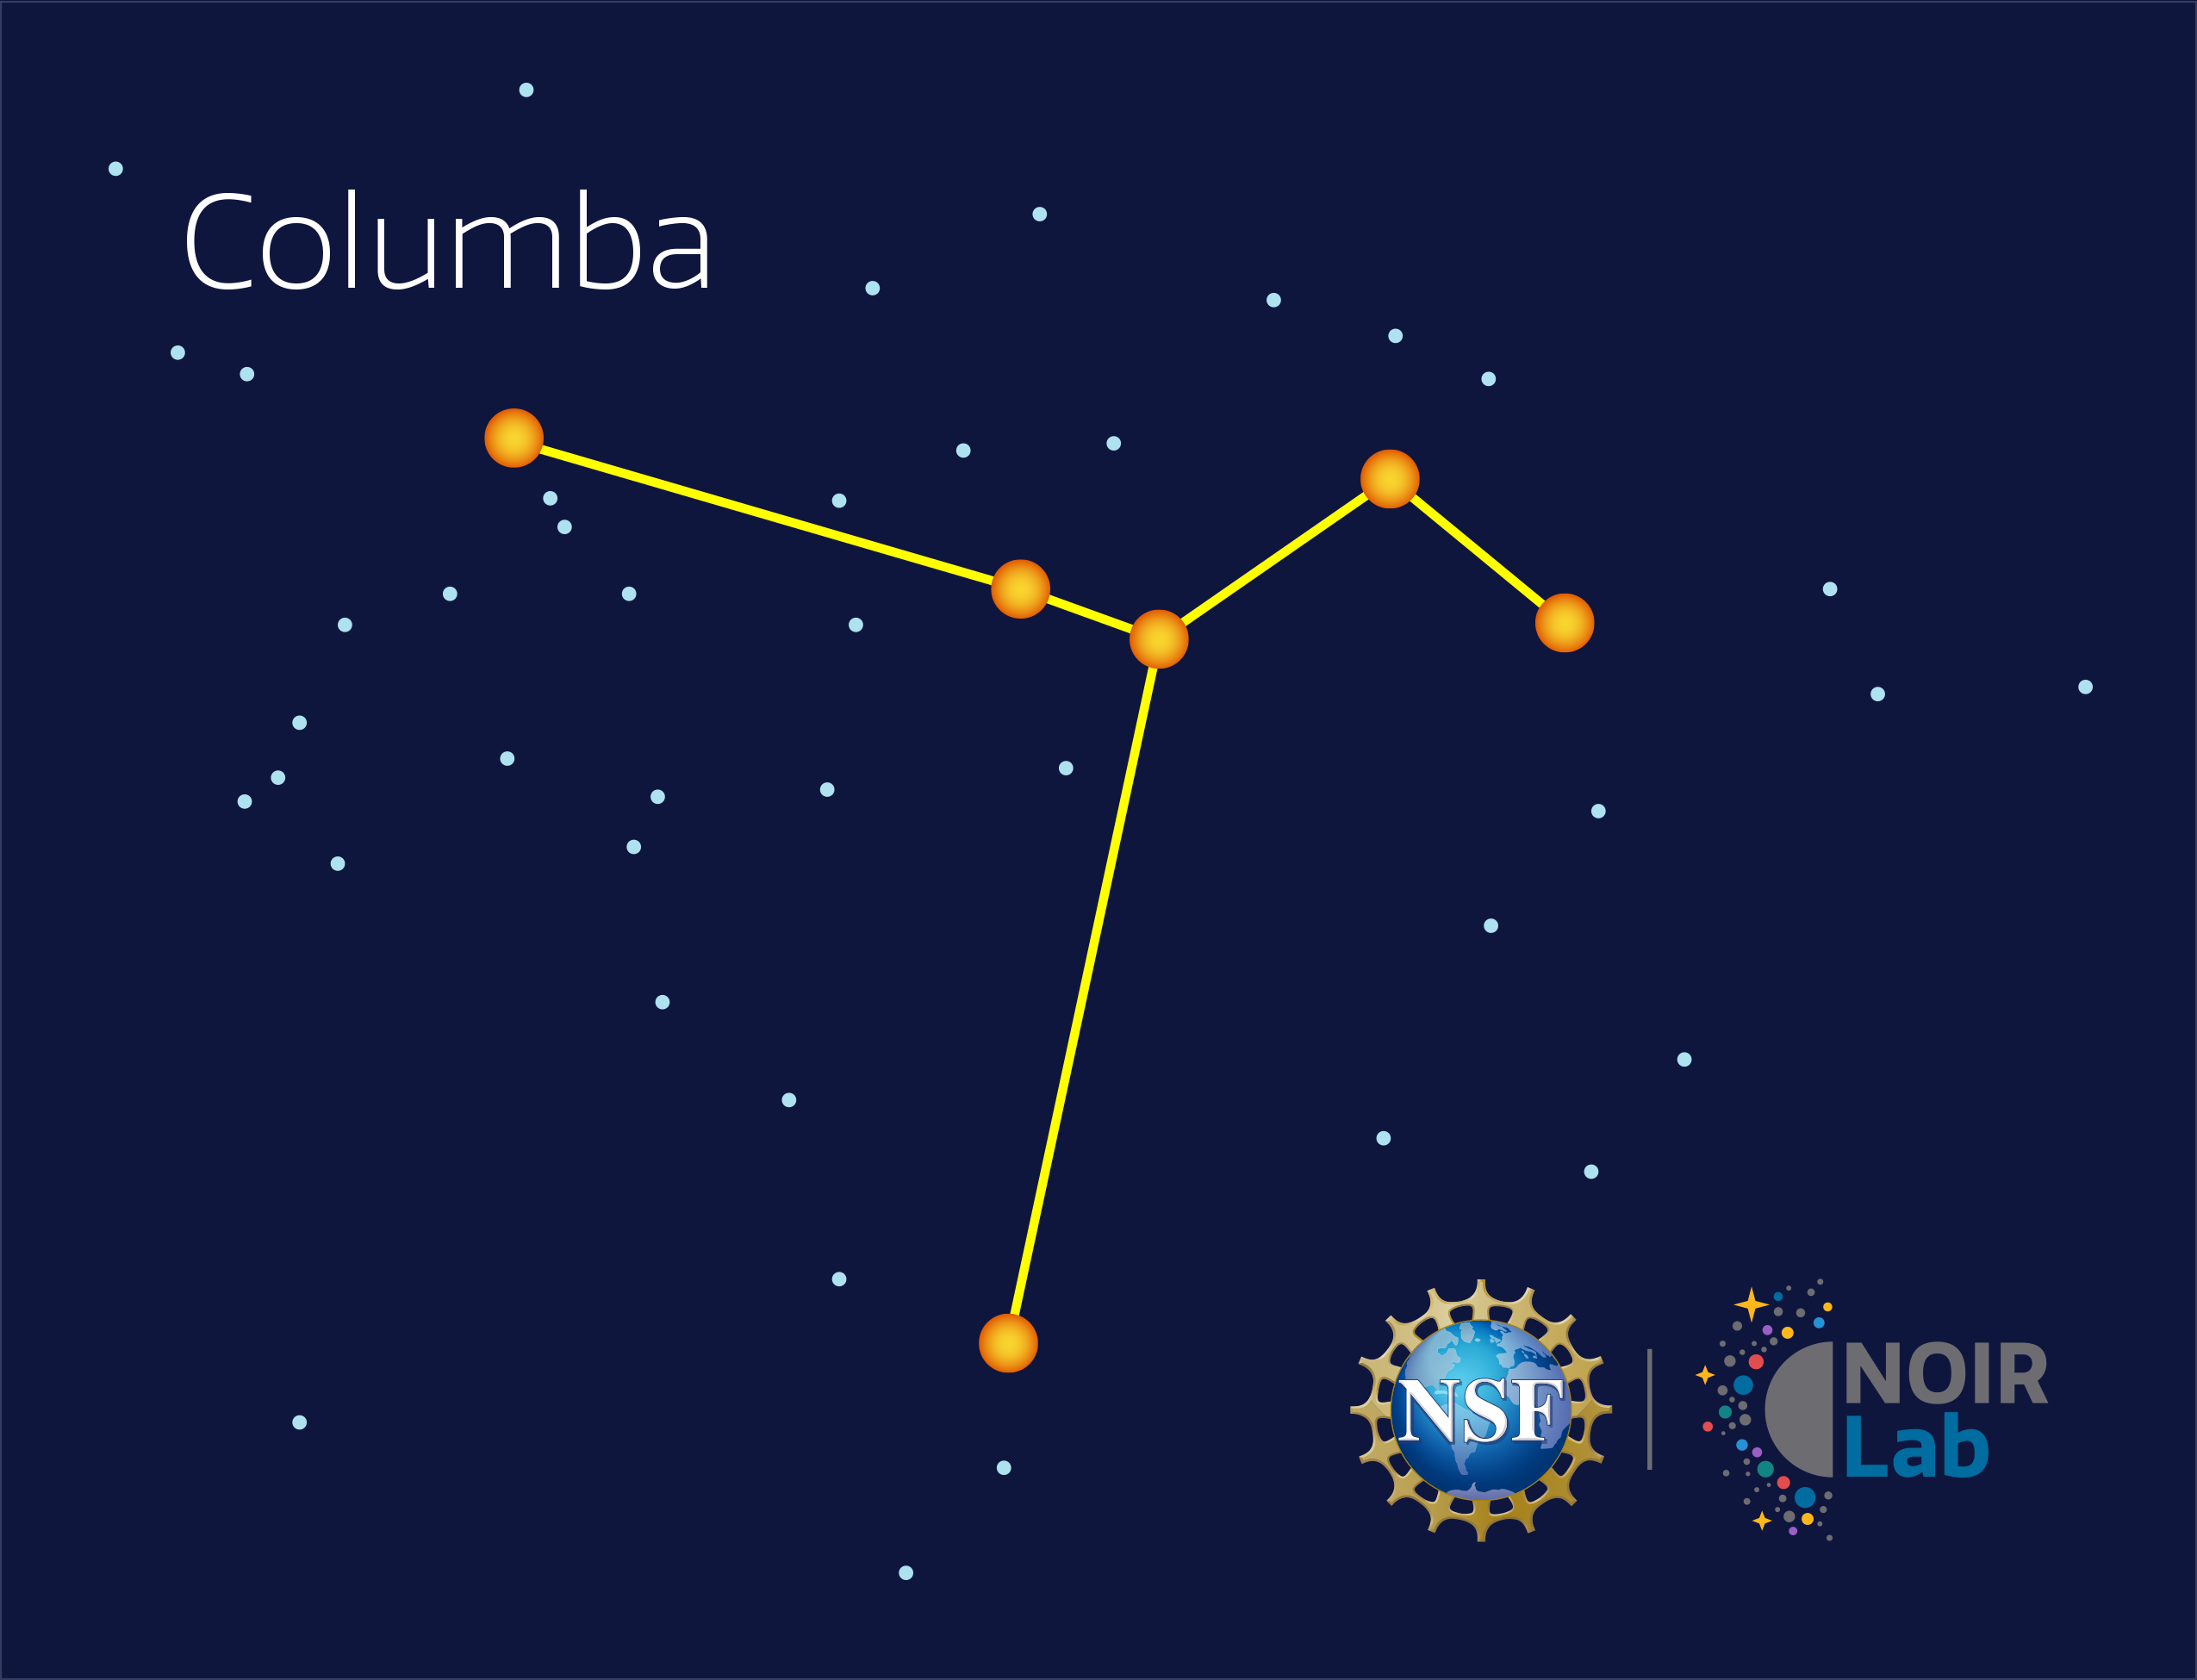

Columba

Credit: NOIRLab